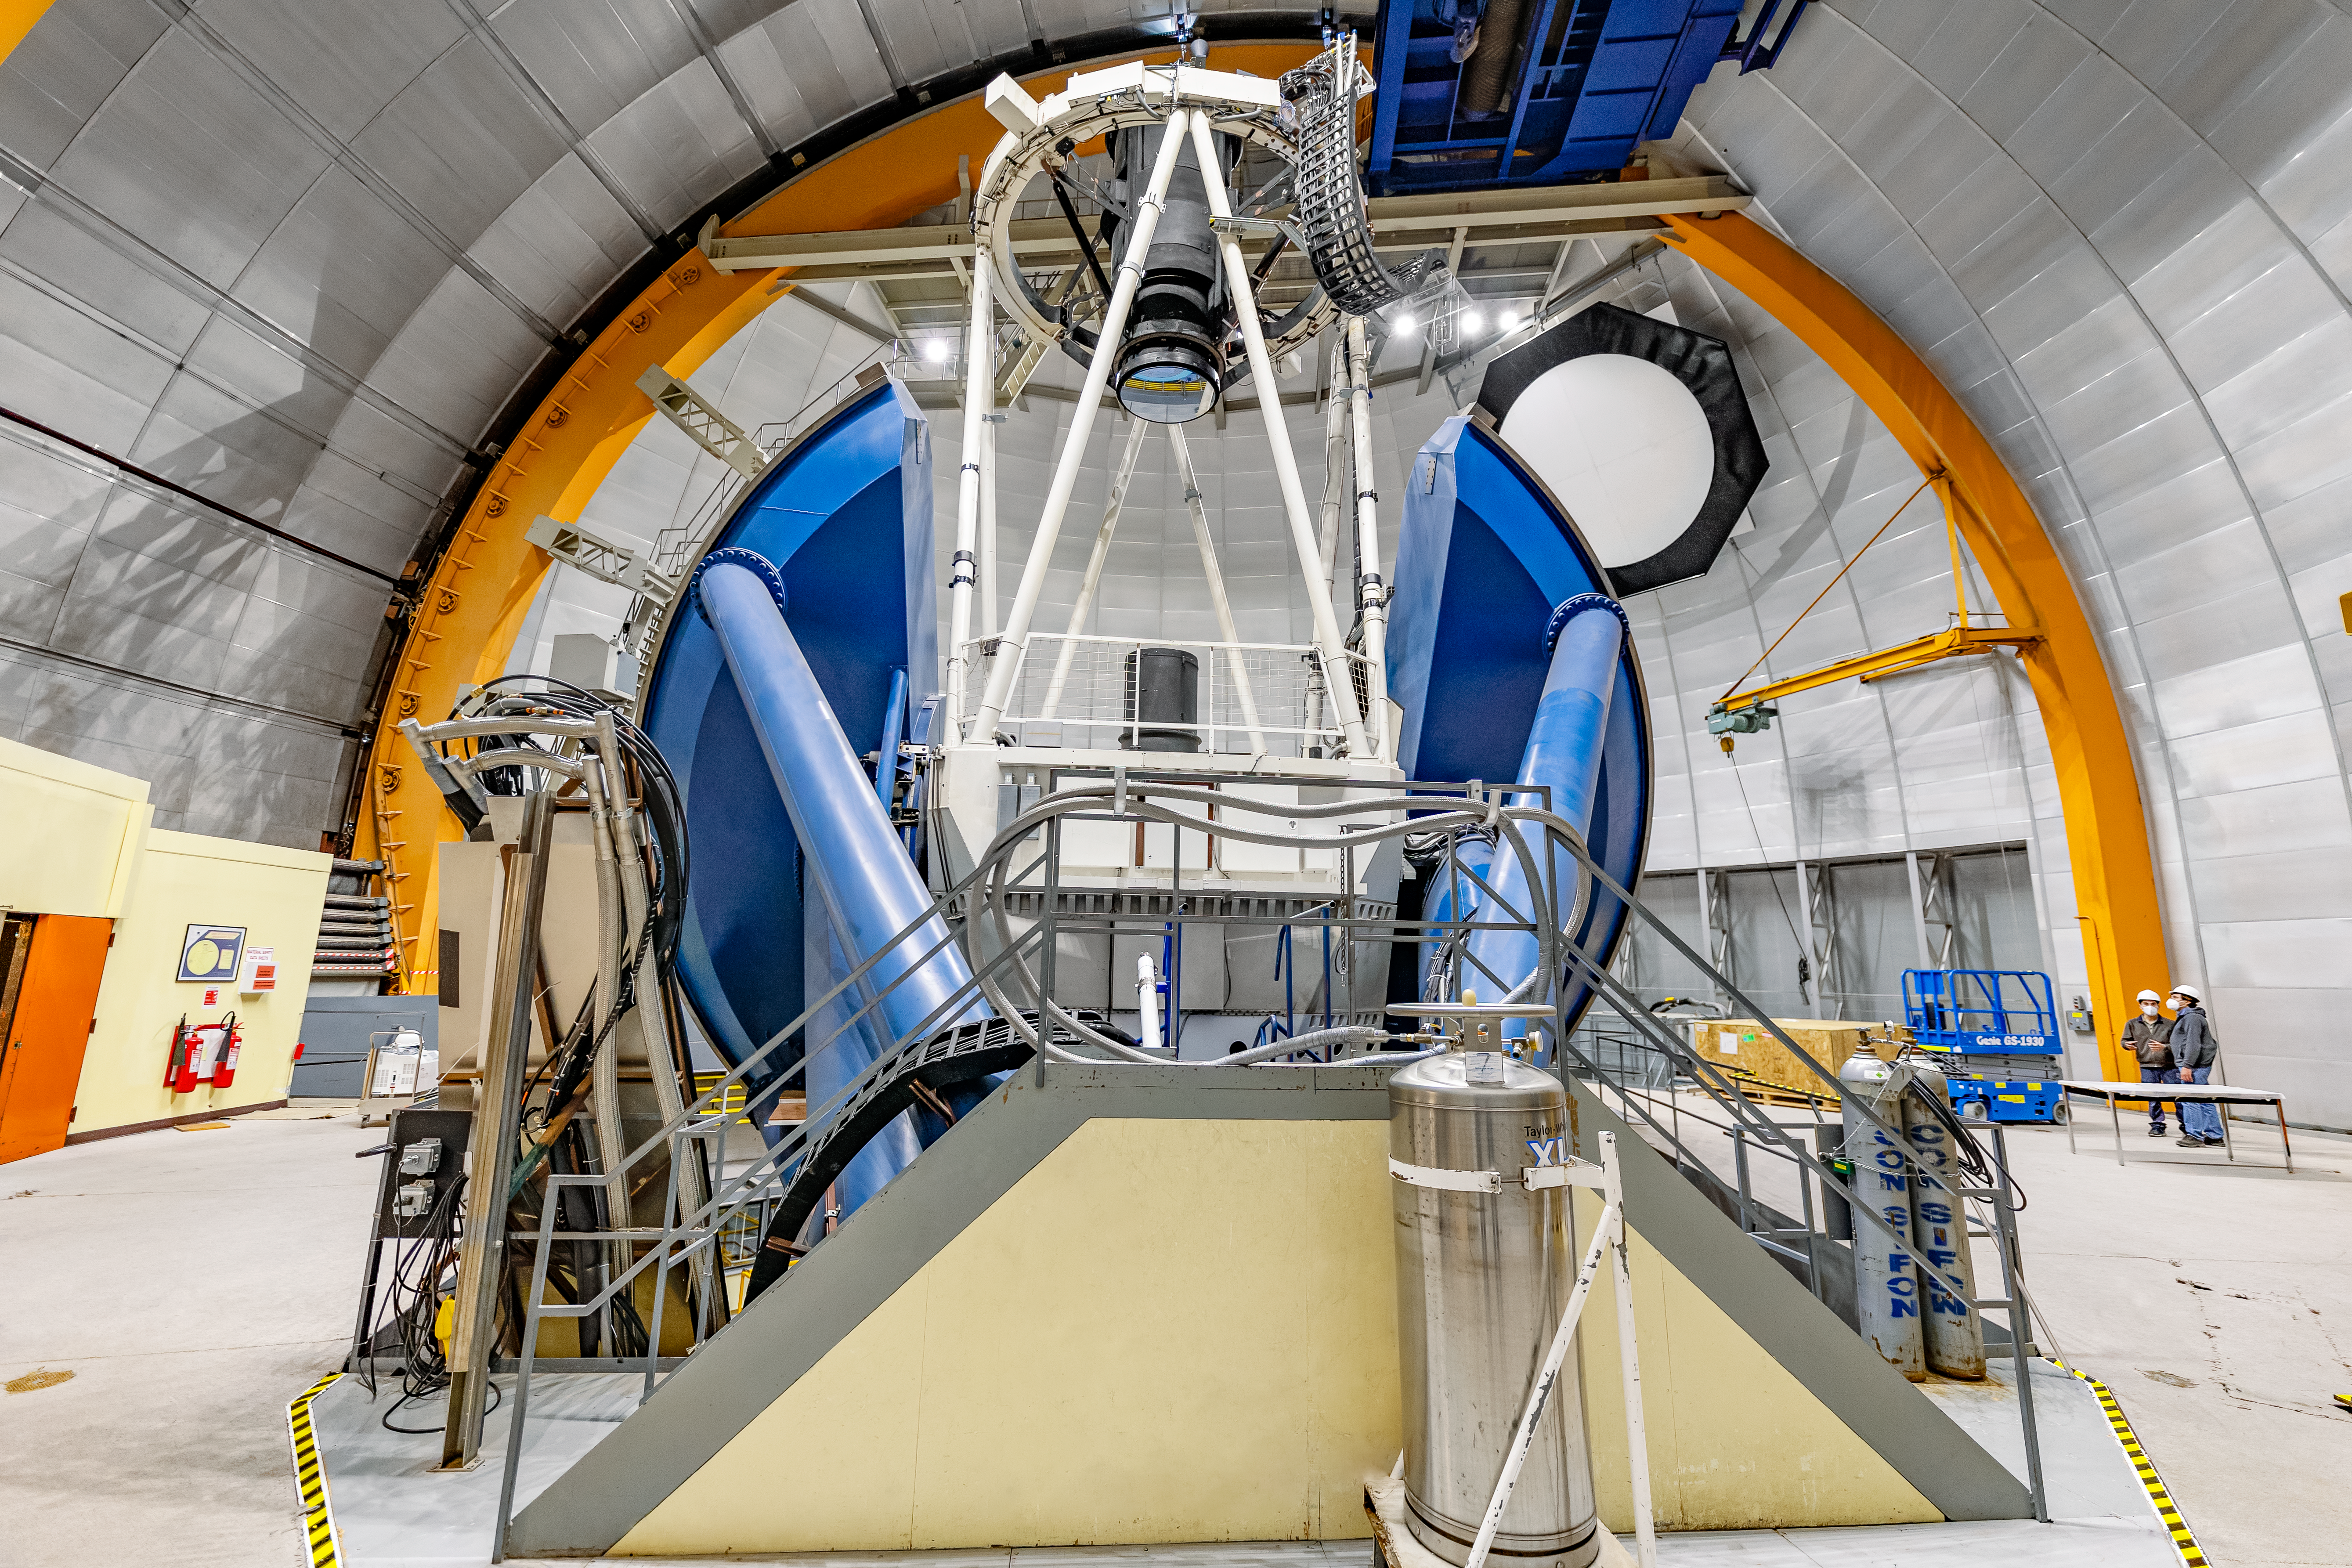

Víctor M. Blanco 4-meter Telescope Interior

The interior of the Víctor M. Blanco 4-meter Telescope on Cerro Tololo in Chile.

Credit: CTIO/NOIRLab/NSF/AURA/ T. Slovinský